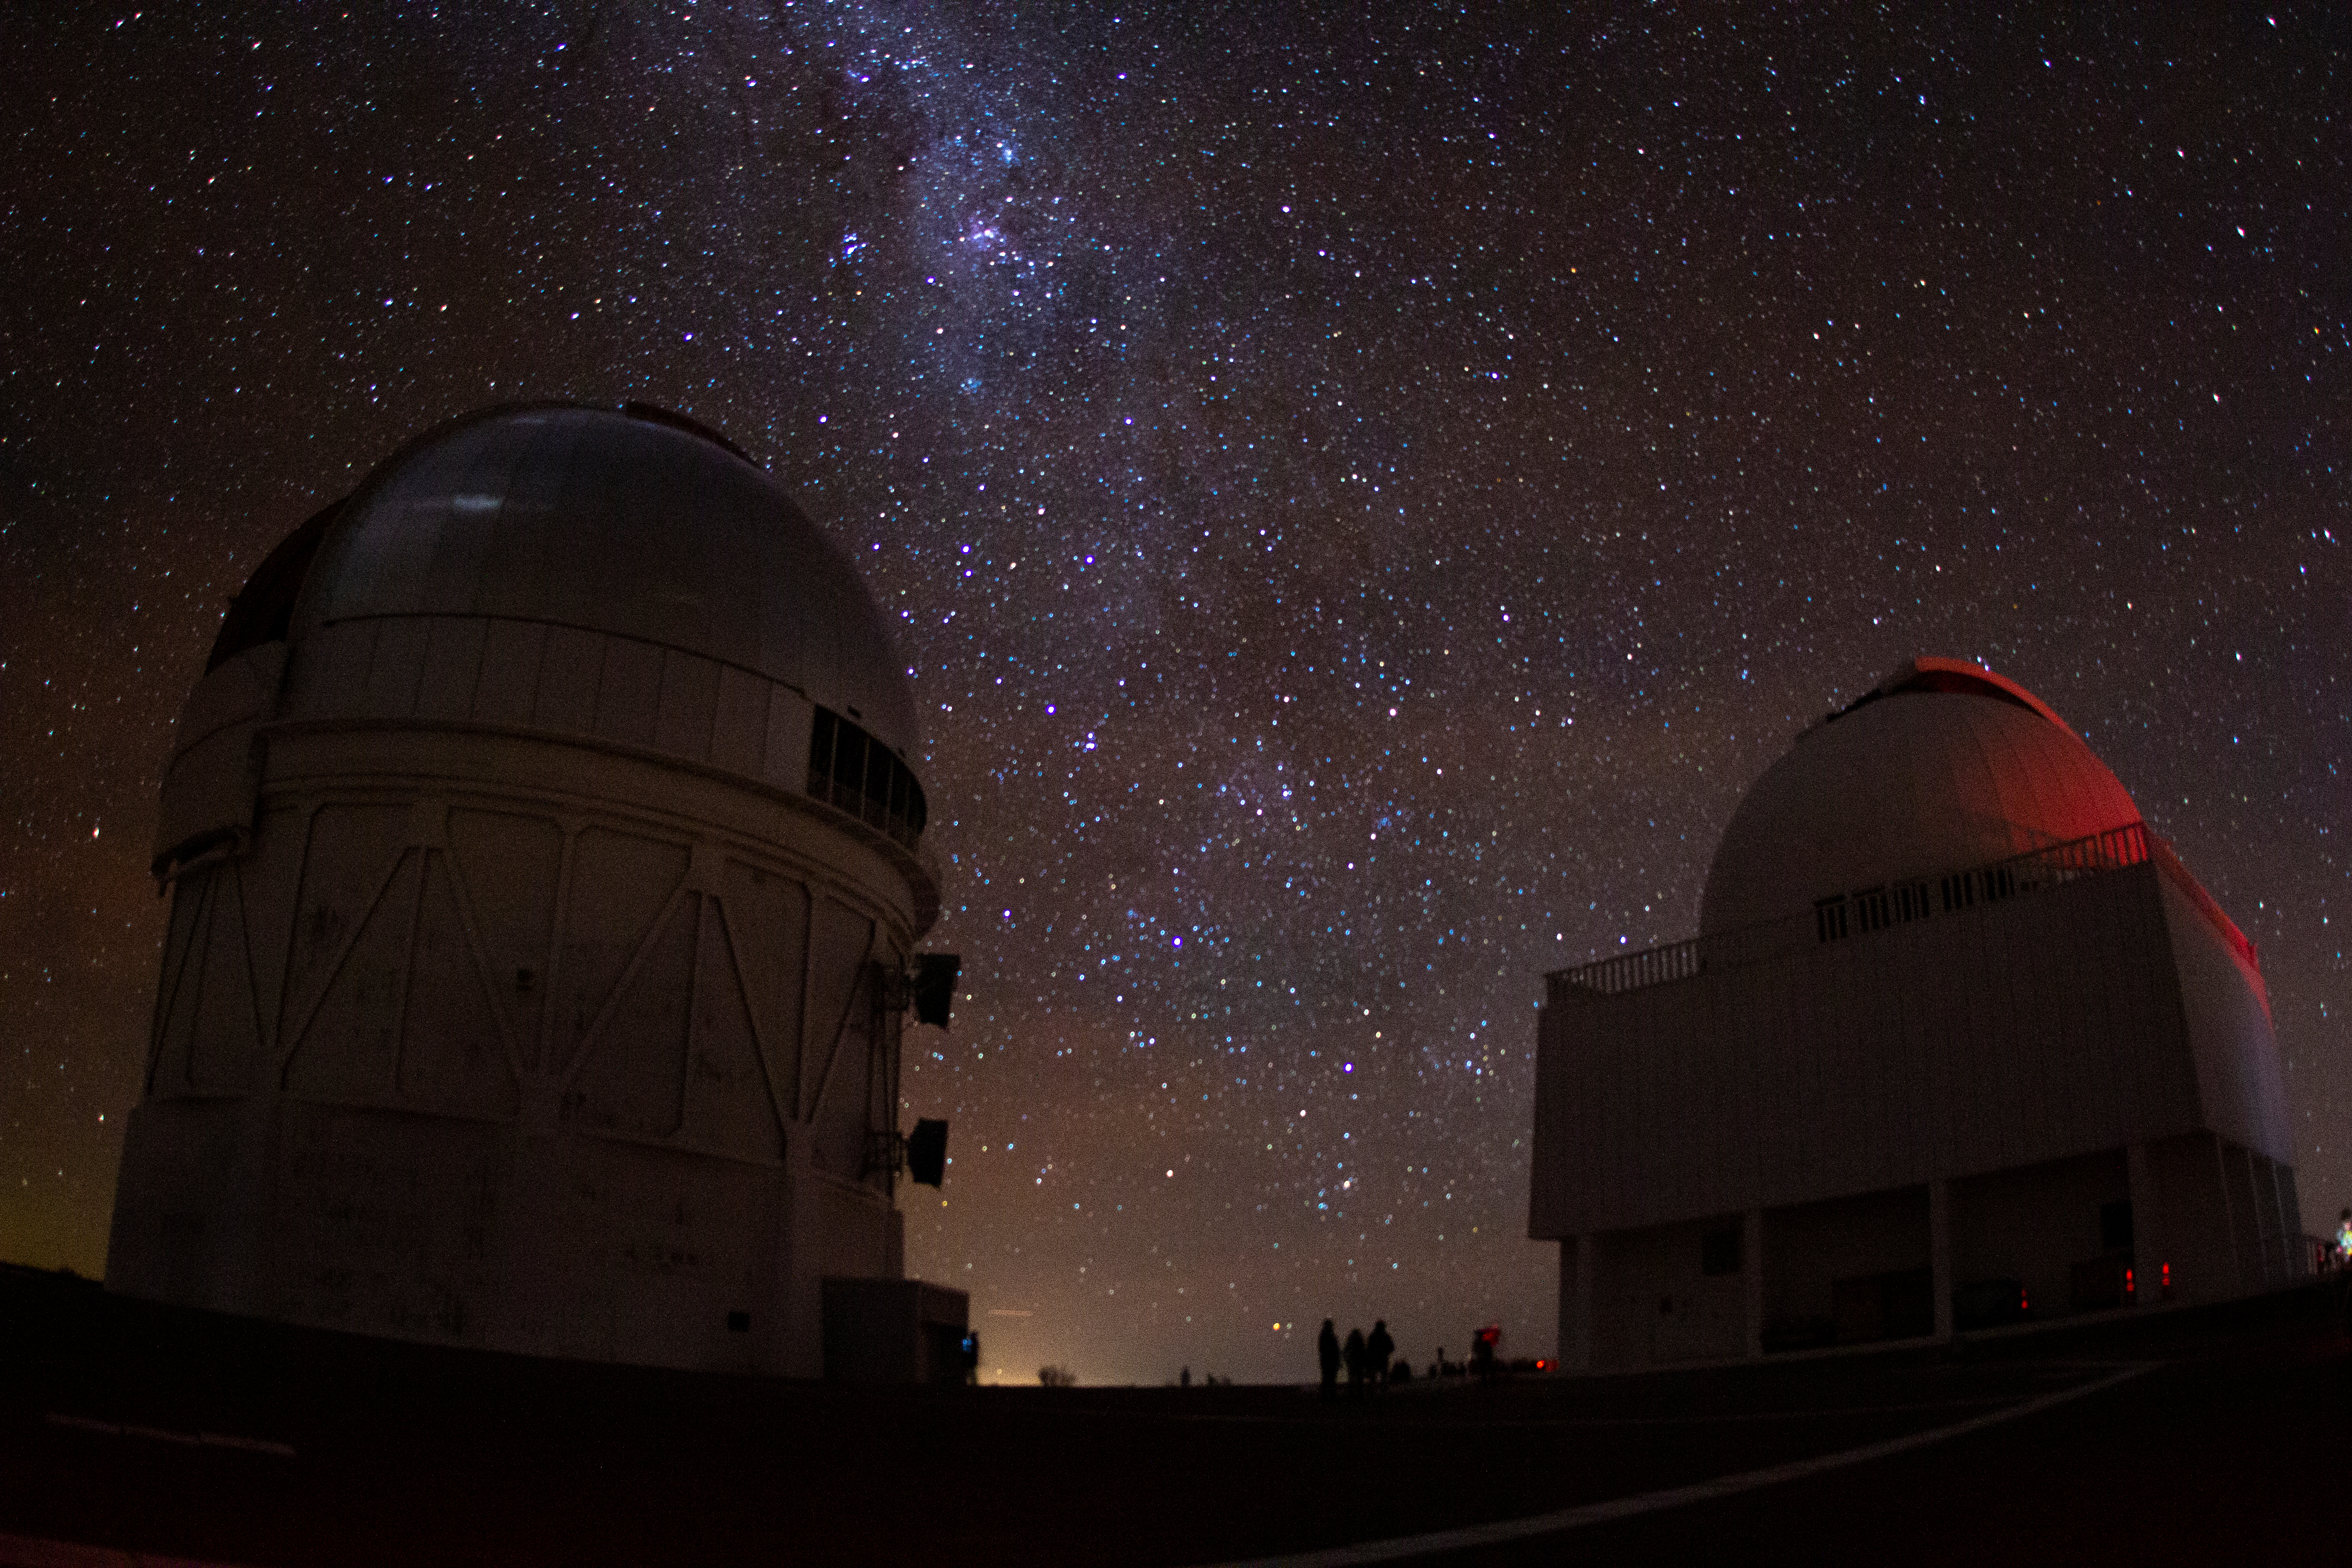

Night sky over Cerro Tololo Inter-American Observatory

Night sky over Cerro Tololo Inter-American Observatory in Chile, the night of the total solar eclipse, 2 July 2019.

Credit: CTIO/NOIRLab/NSF/AURA/P. Marenfeld